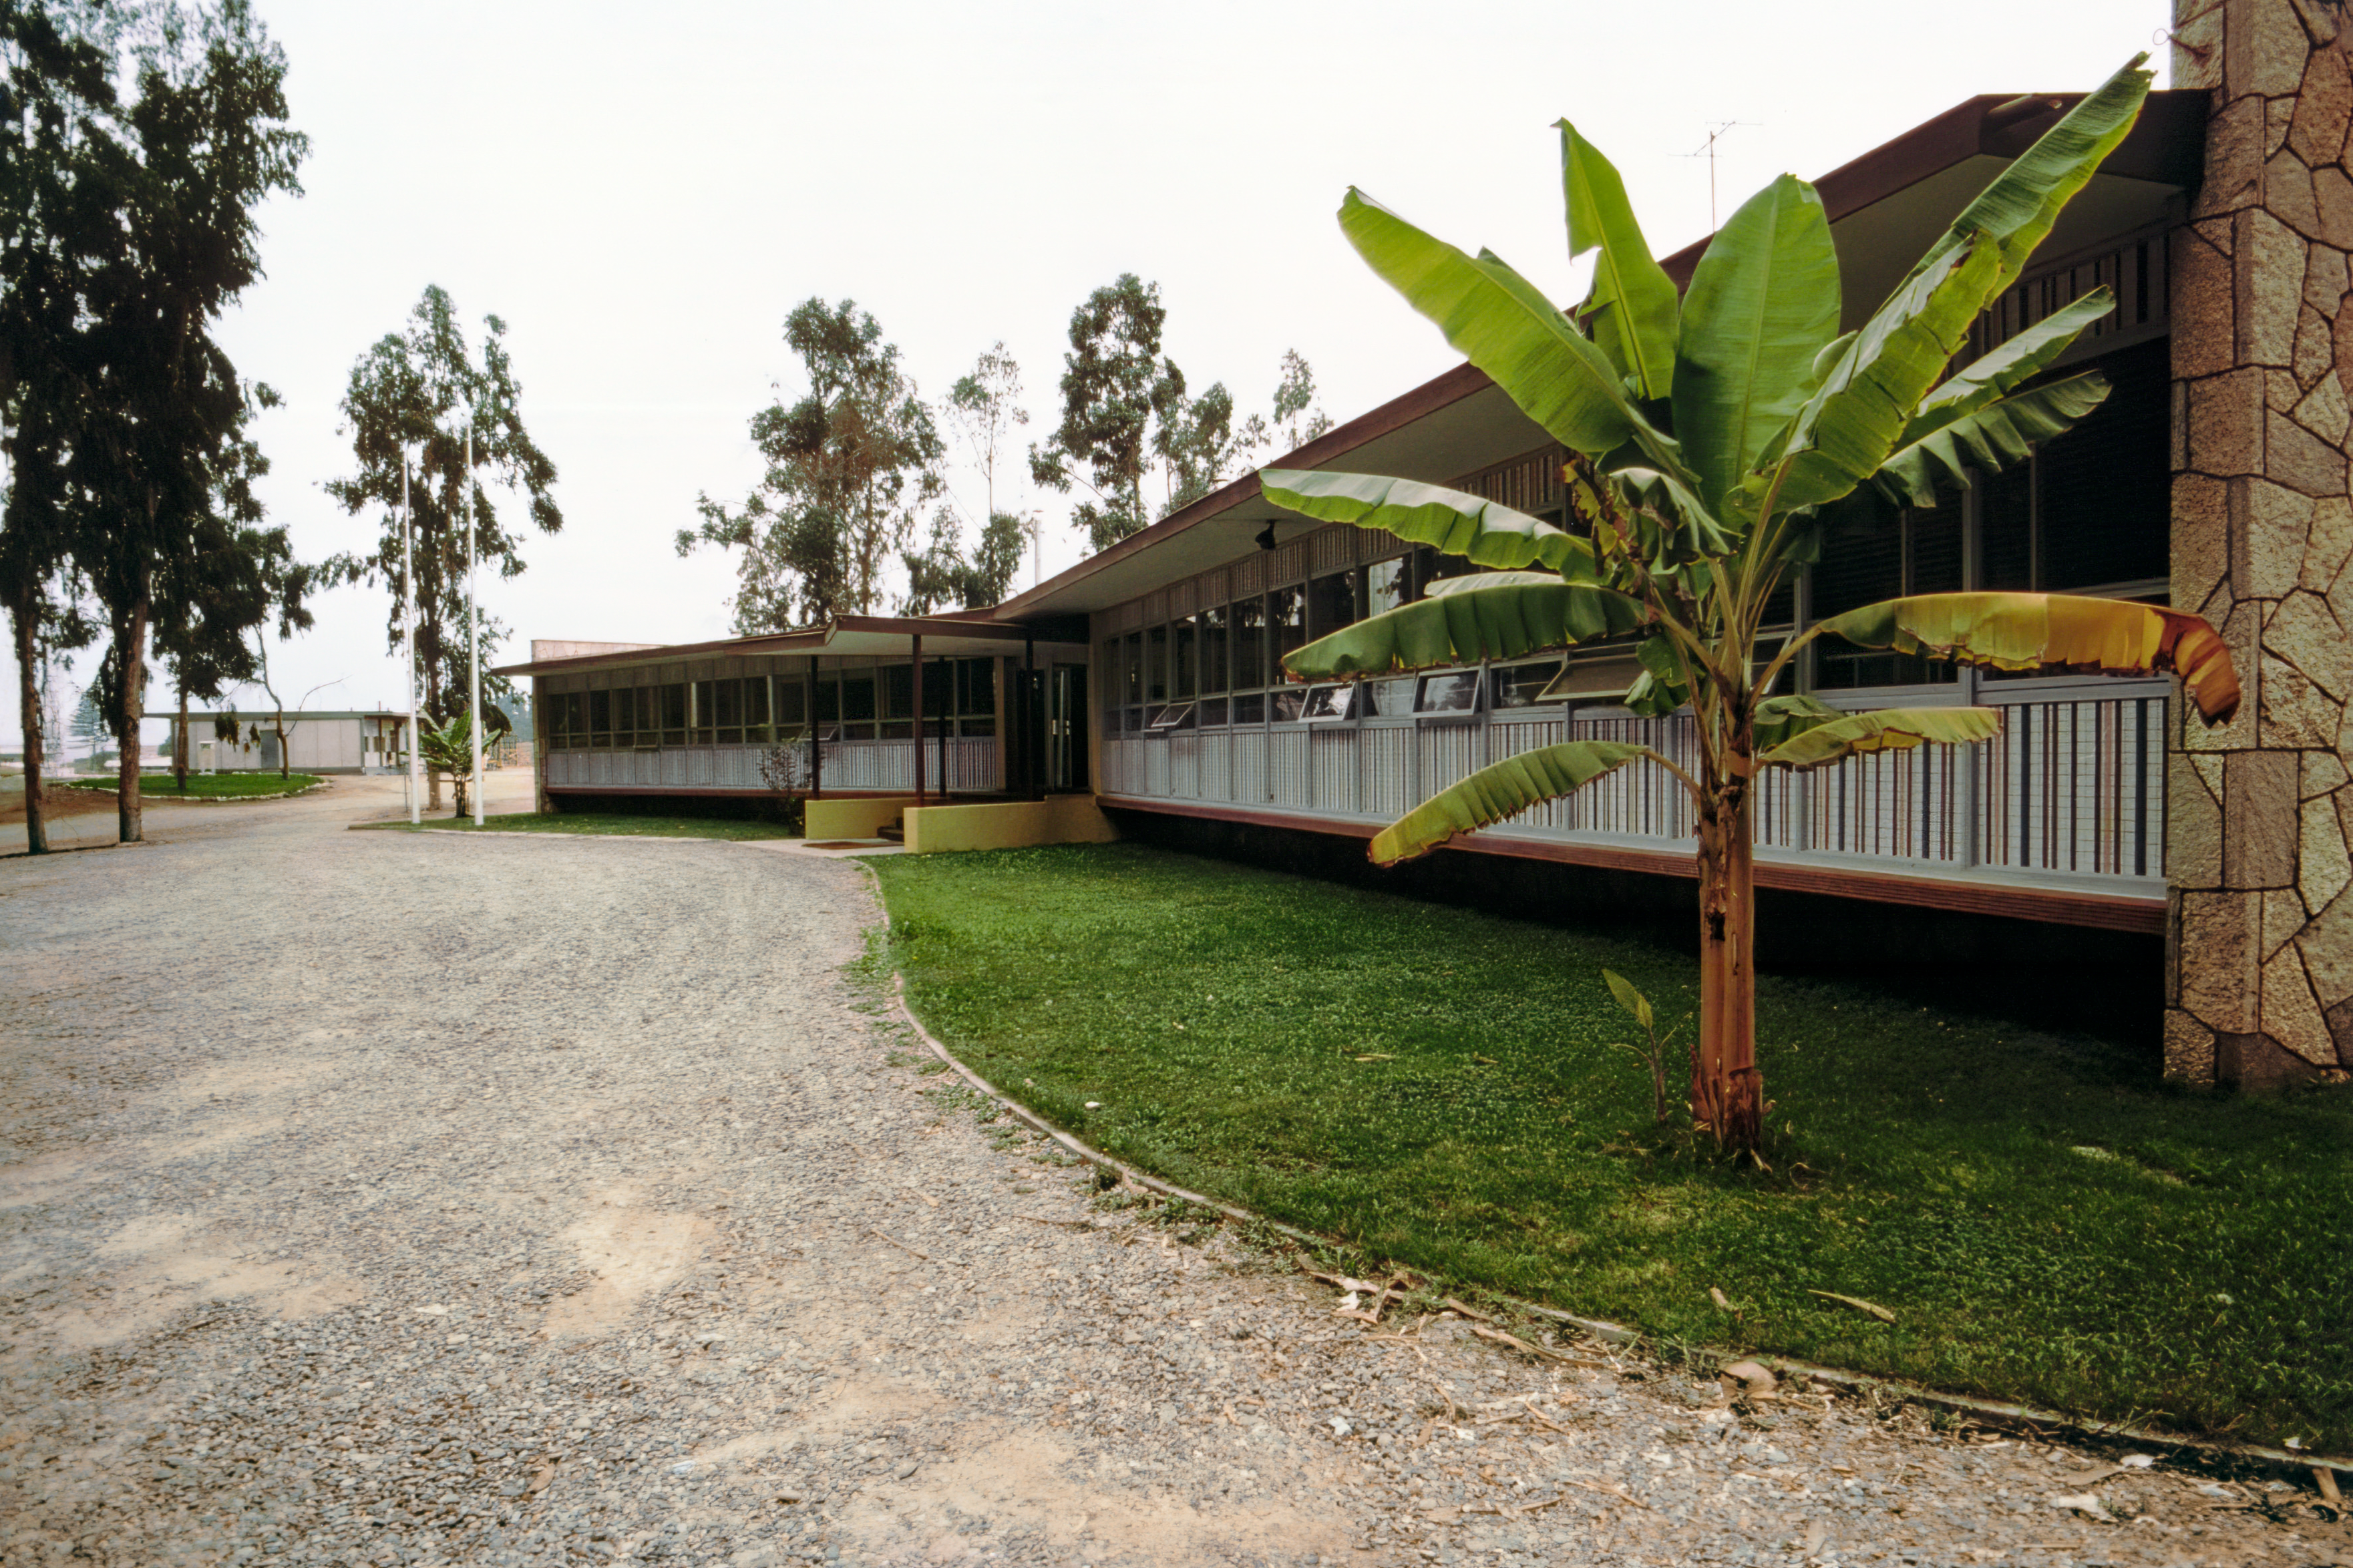

La Serena Headquarters Building

Pictured here is the headquarters building for the Cerro Tololo Inter-American Observatory (CTIO) in La Serena, Chile.

Credit: NOIRLab/AURA/NSF